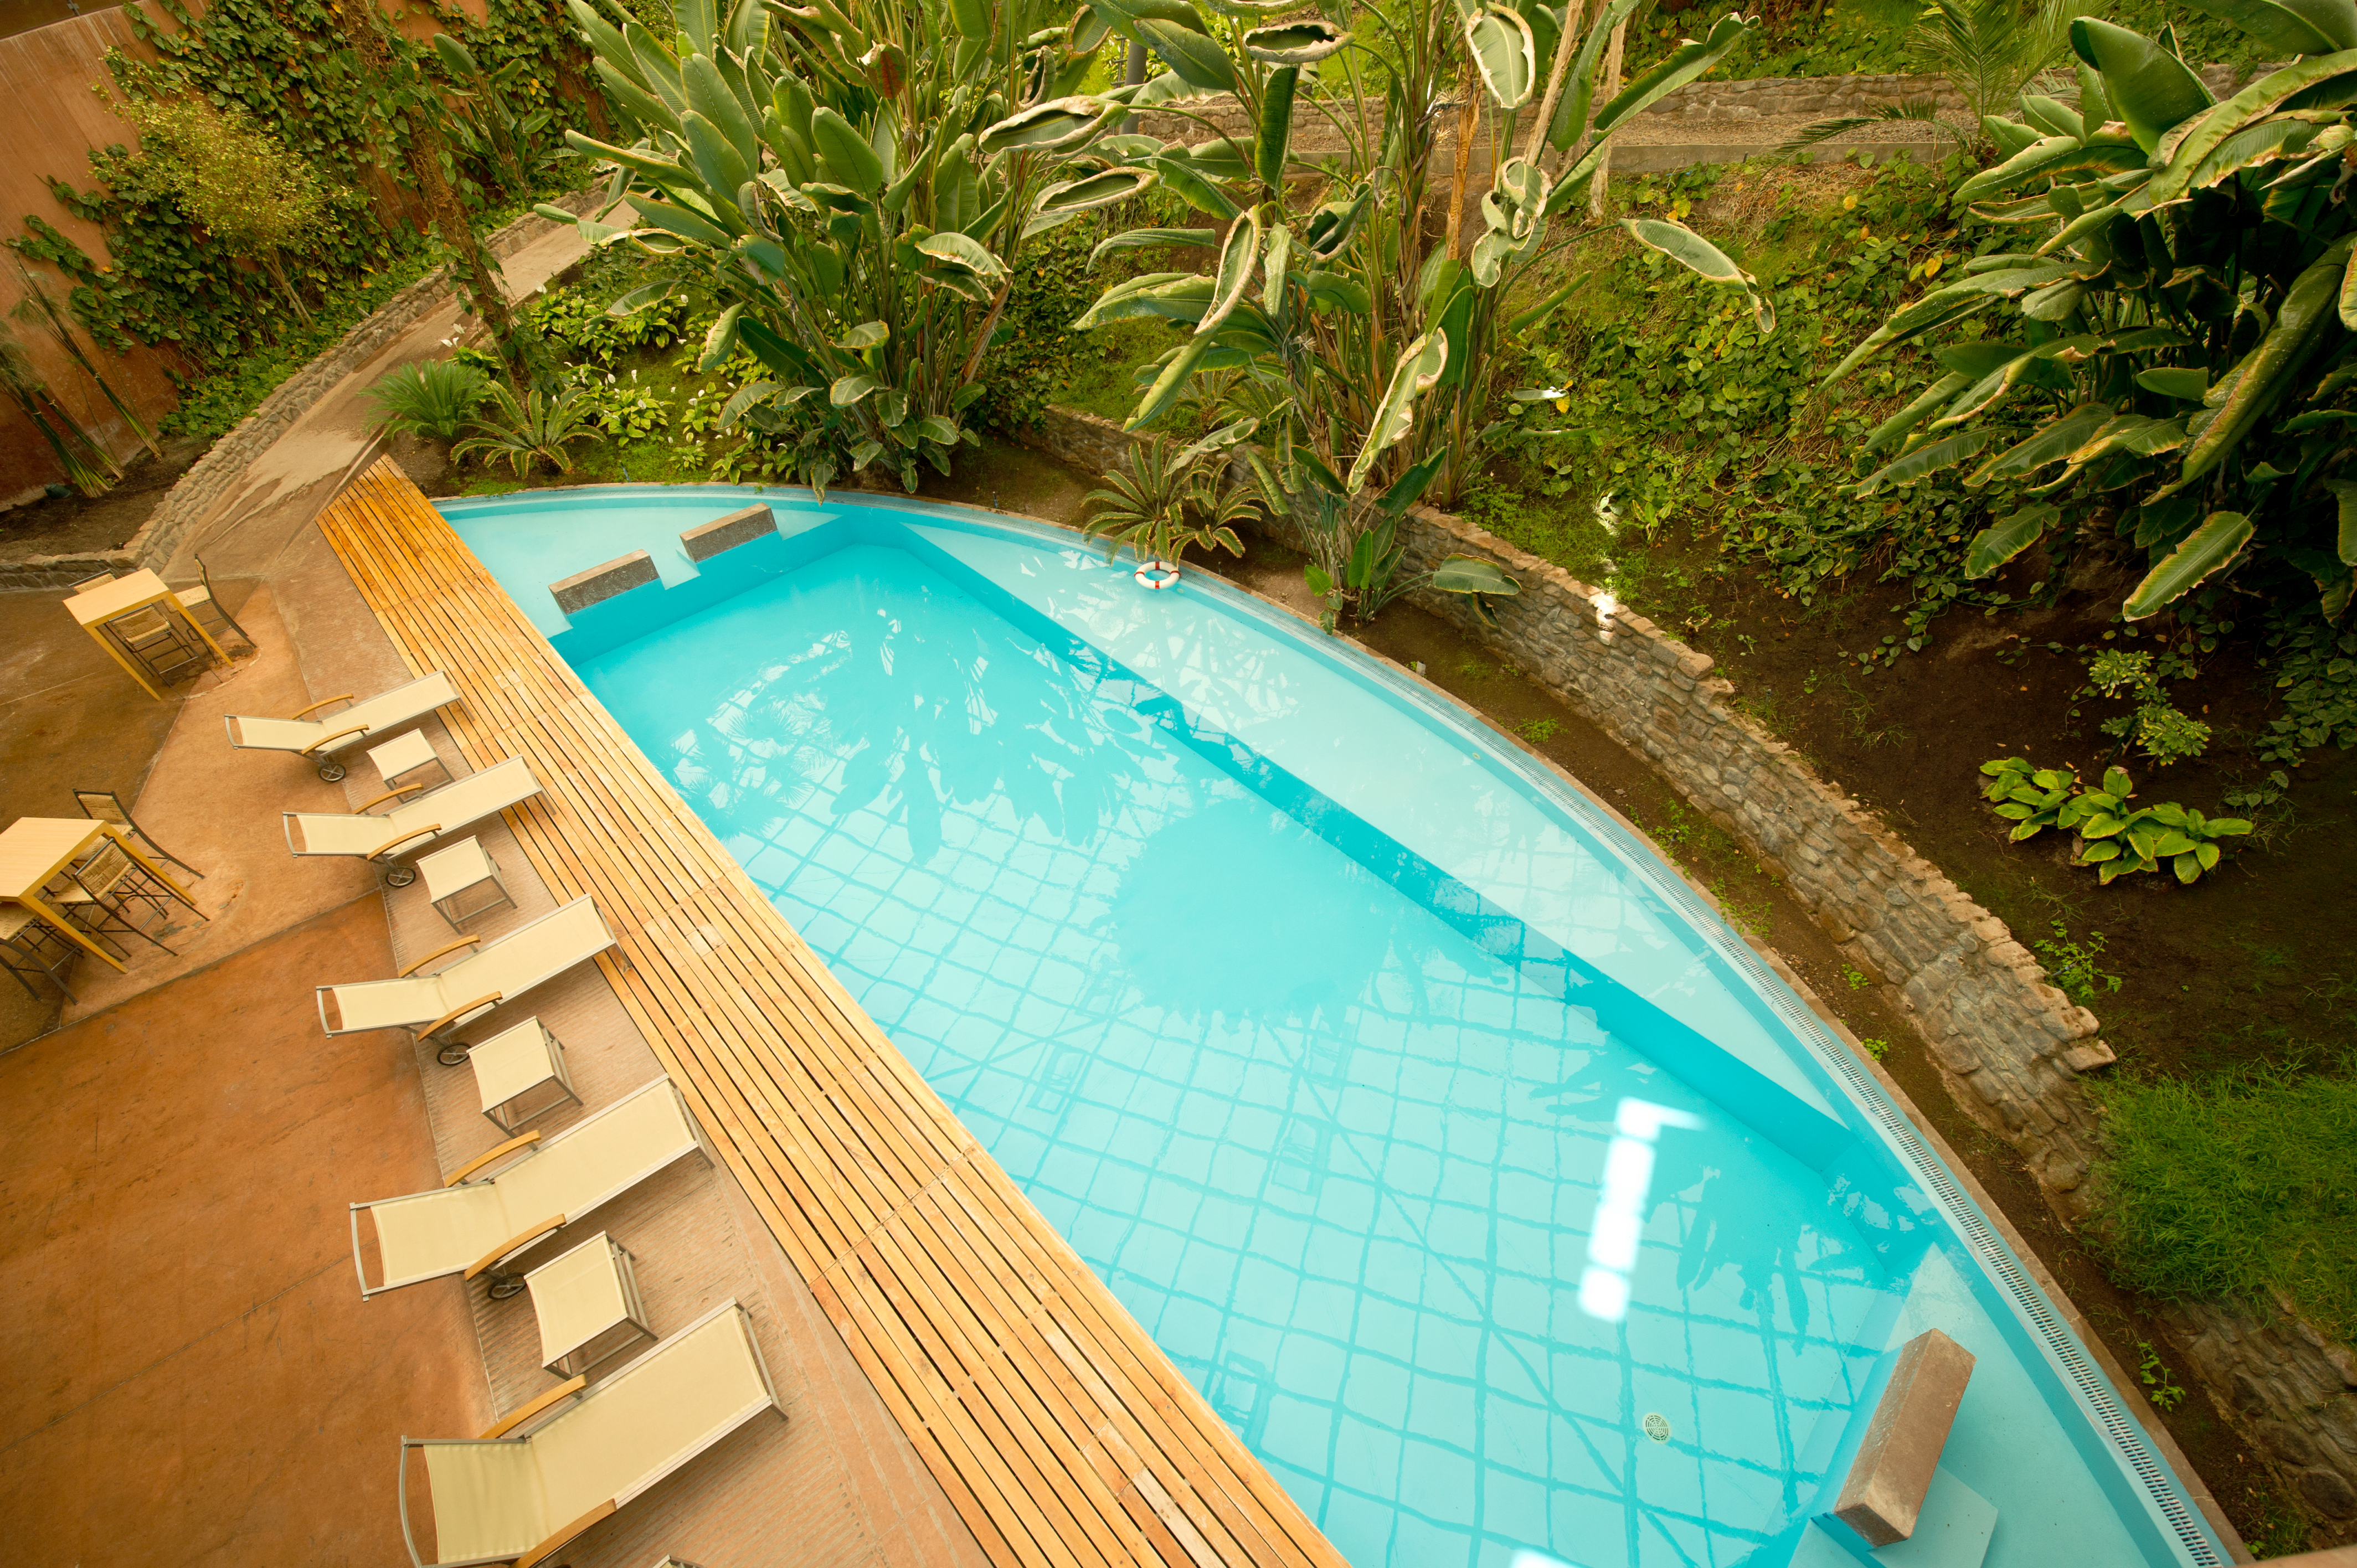

Oasis

To the visitor who arrives at the Paranal Residencia from the harsh natural environment, the welcoming feeling under the dome is unexpected and instantly pleasant. This is a true "oasis" within coloured concrete walls where the air is agreeably warm and moist.

Credit: ESO/C. Malin